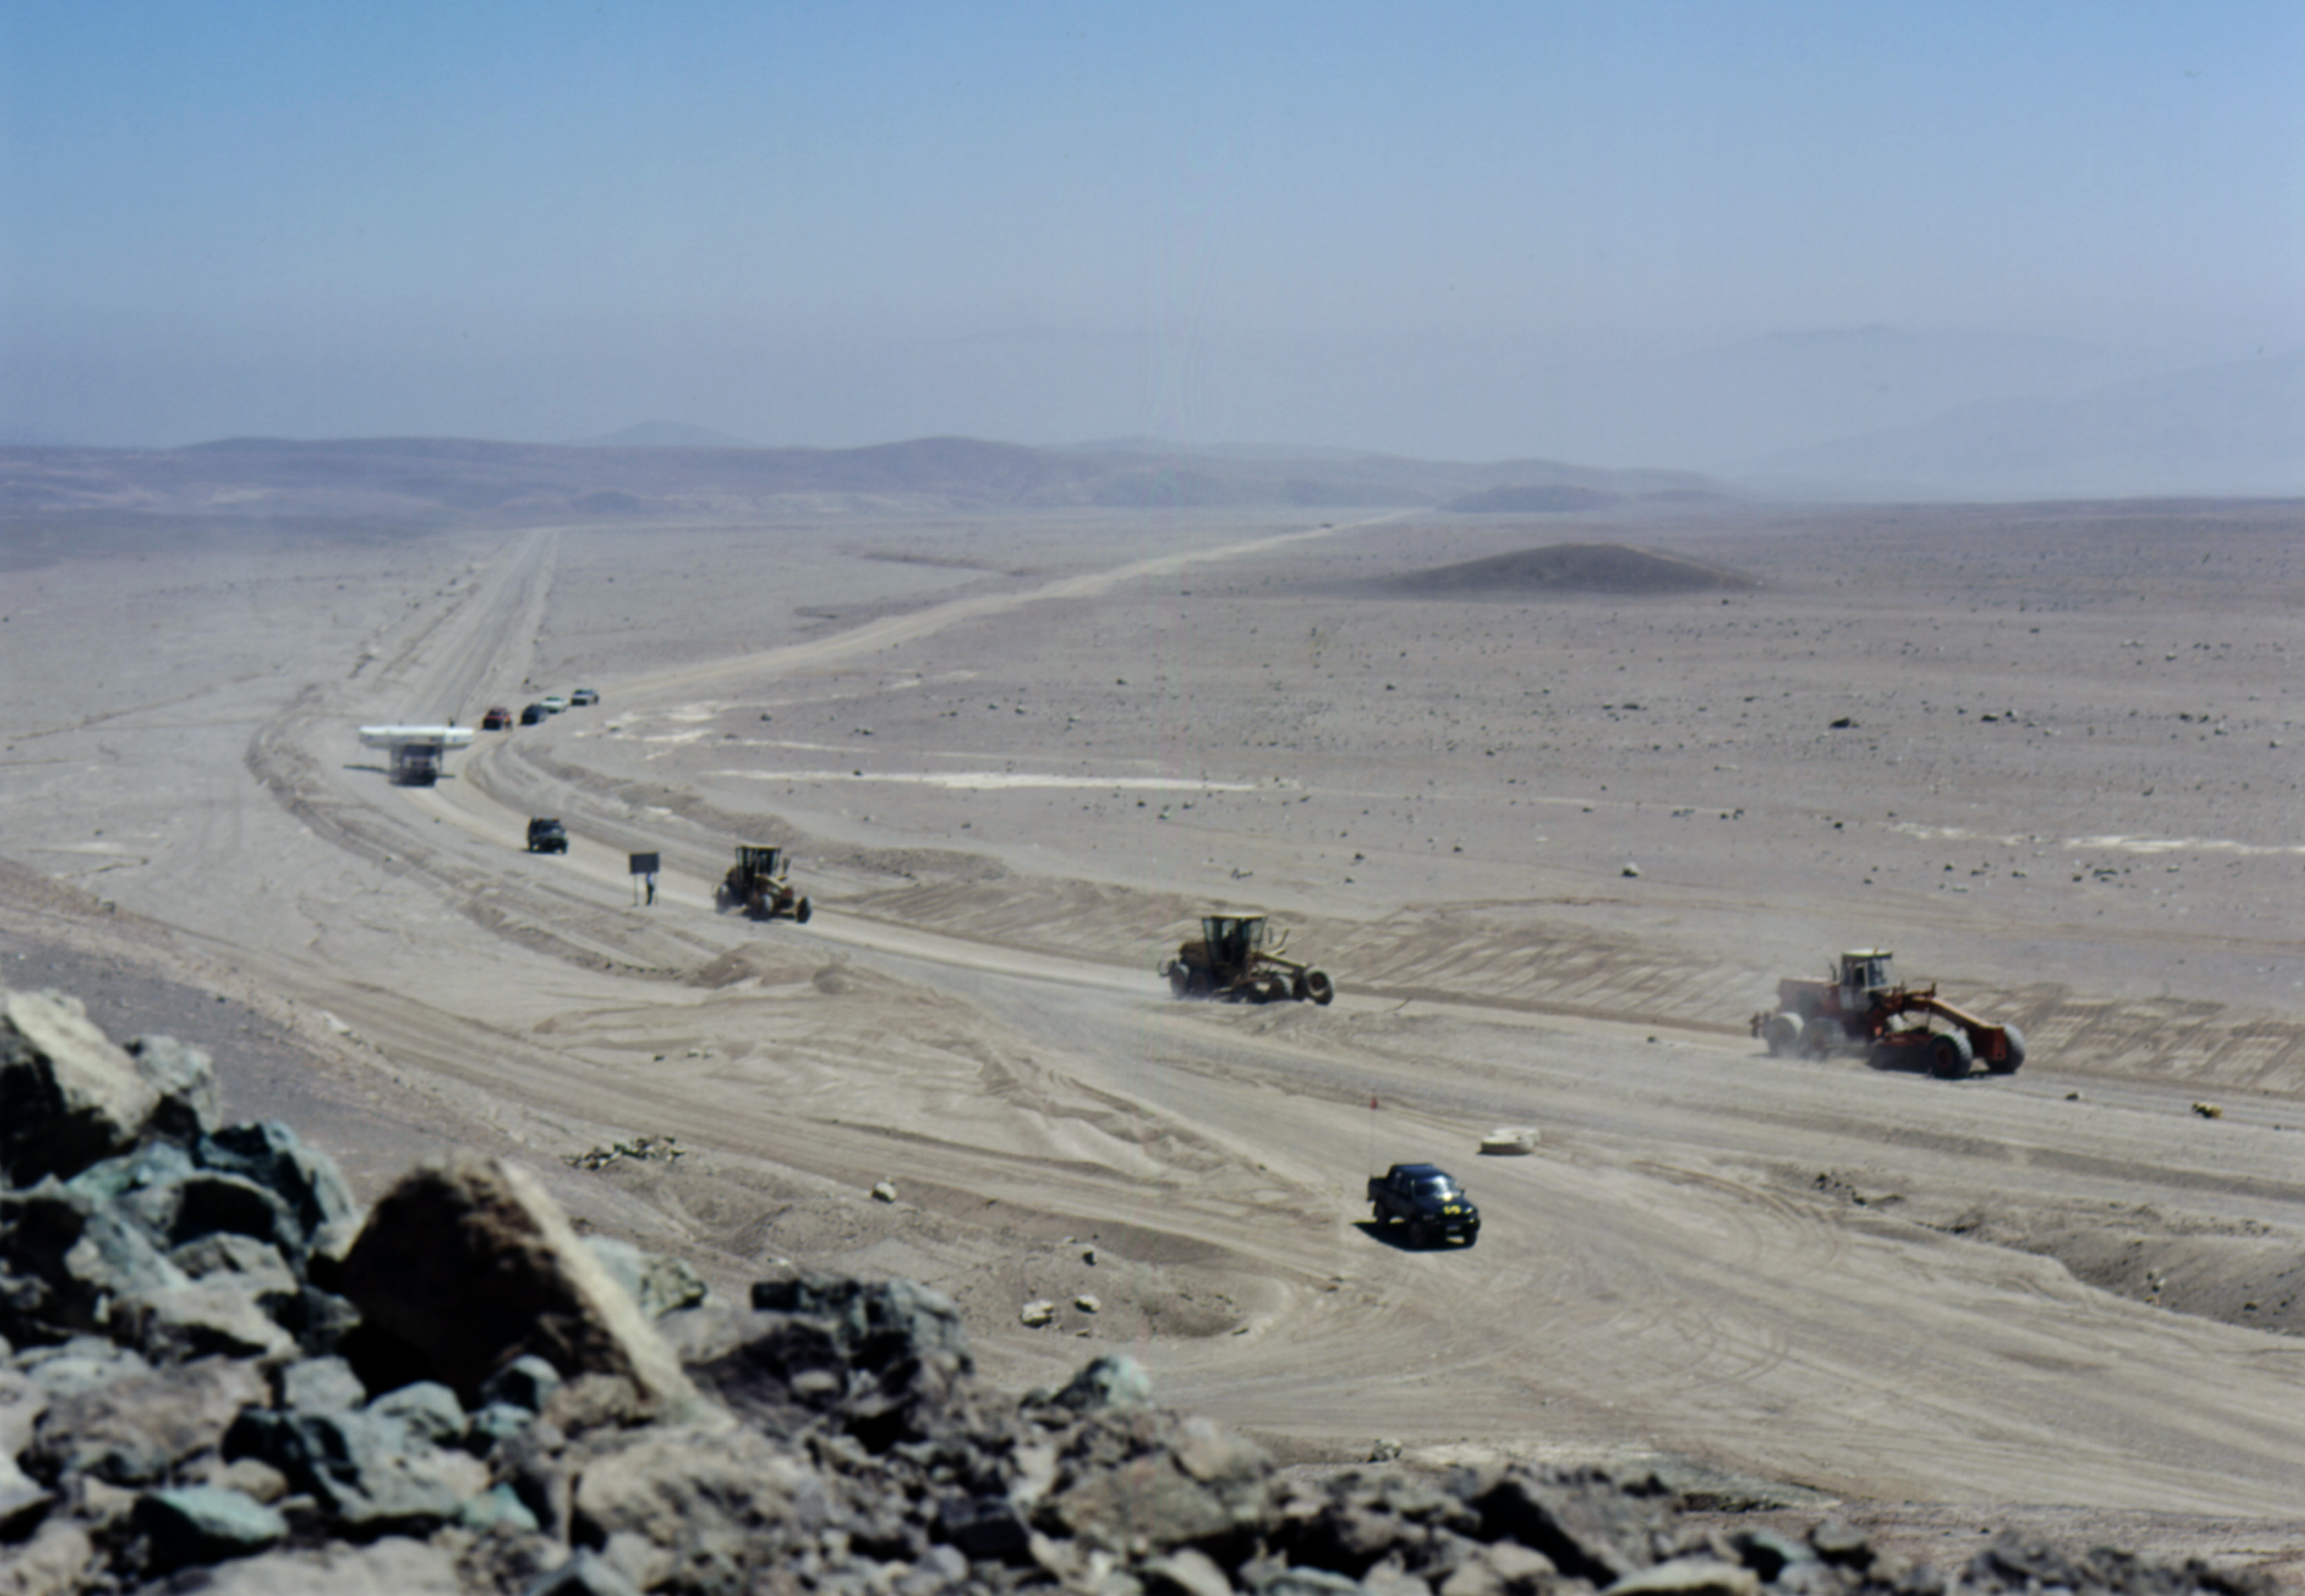

VLT M1 convoy in the desert

General view of the M1 convoy in the stark landscape of the Atacama desert.

Credit: ESO